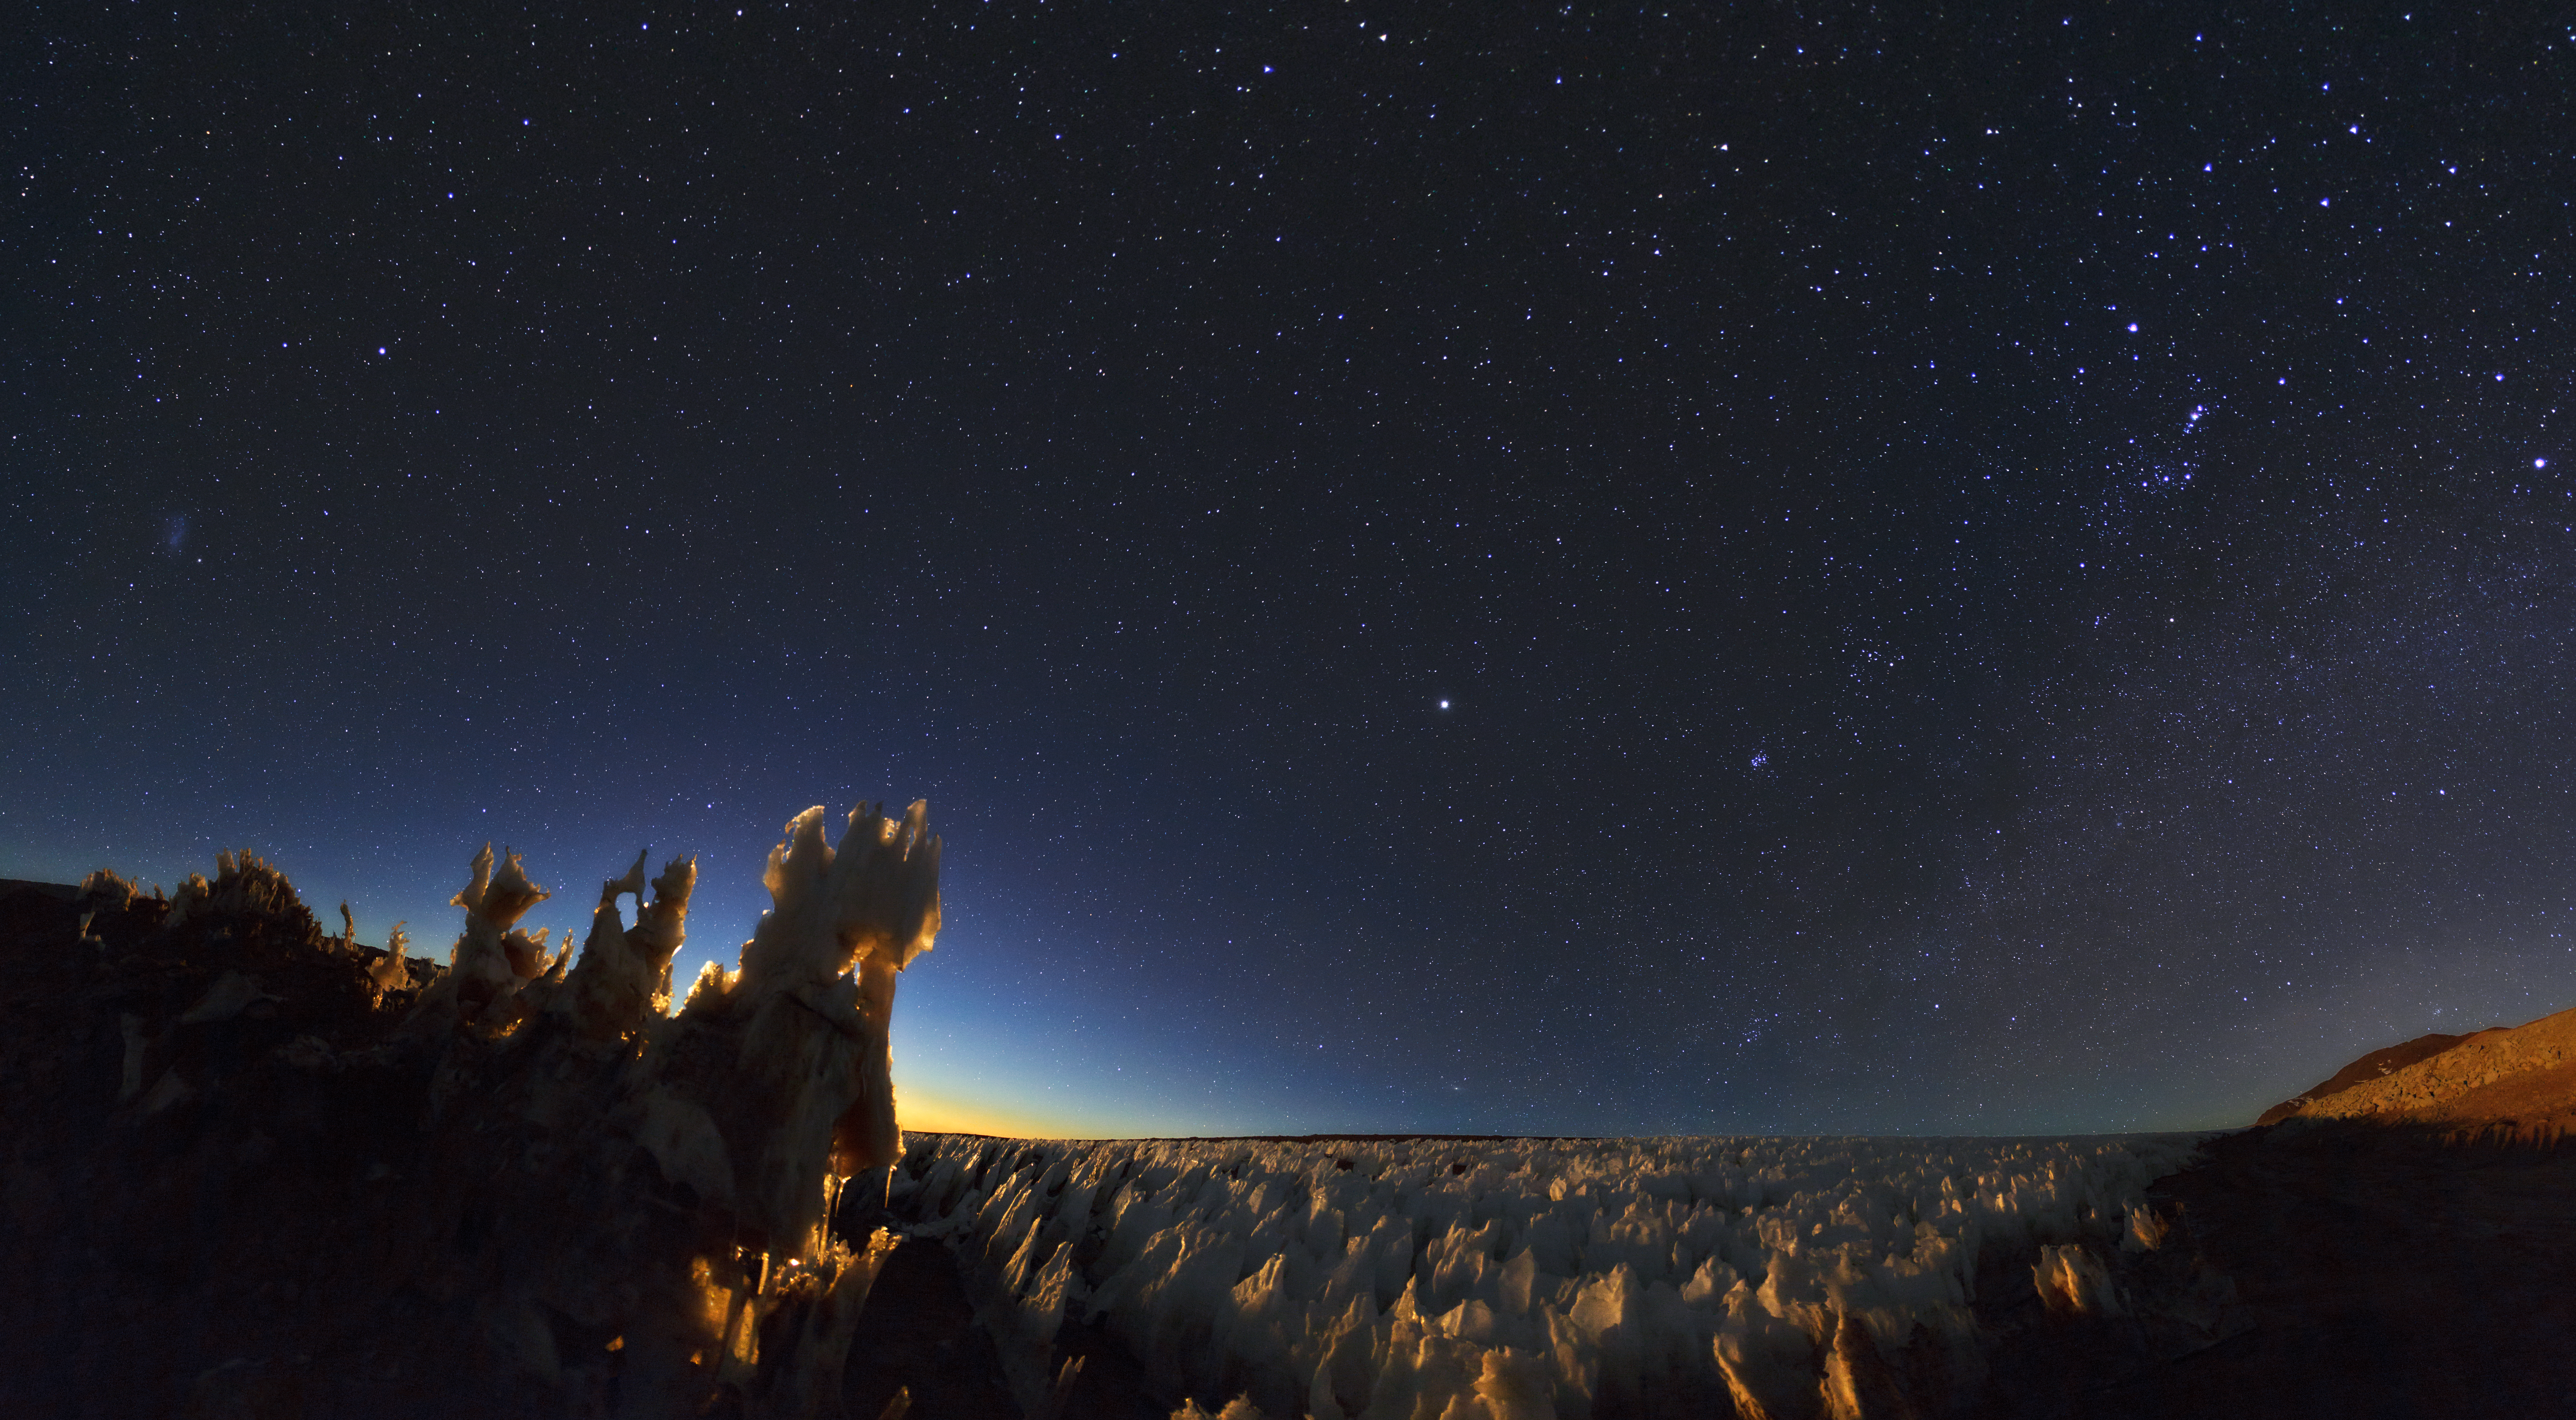

Crystal gaze

ESO Photo Ambassador, Babak Tafreshi, shows penitentes (ice formations) at the southern end of the Chajnantor plain in Chile. Penitentes are a snow formation found at high altitudes. They take the form of tall thin blades of hardened snow or ice, closely spaced with the blades oriented towards the general direction of the Sun.

Credit: ESO/B. Tafreshi (twanight.org)